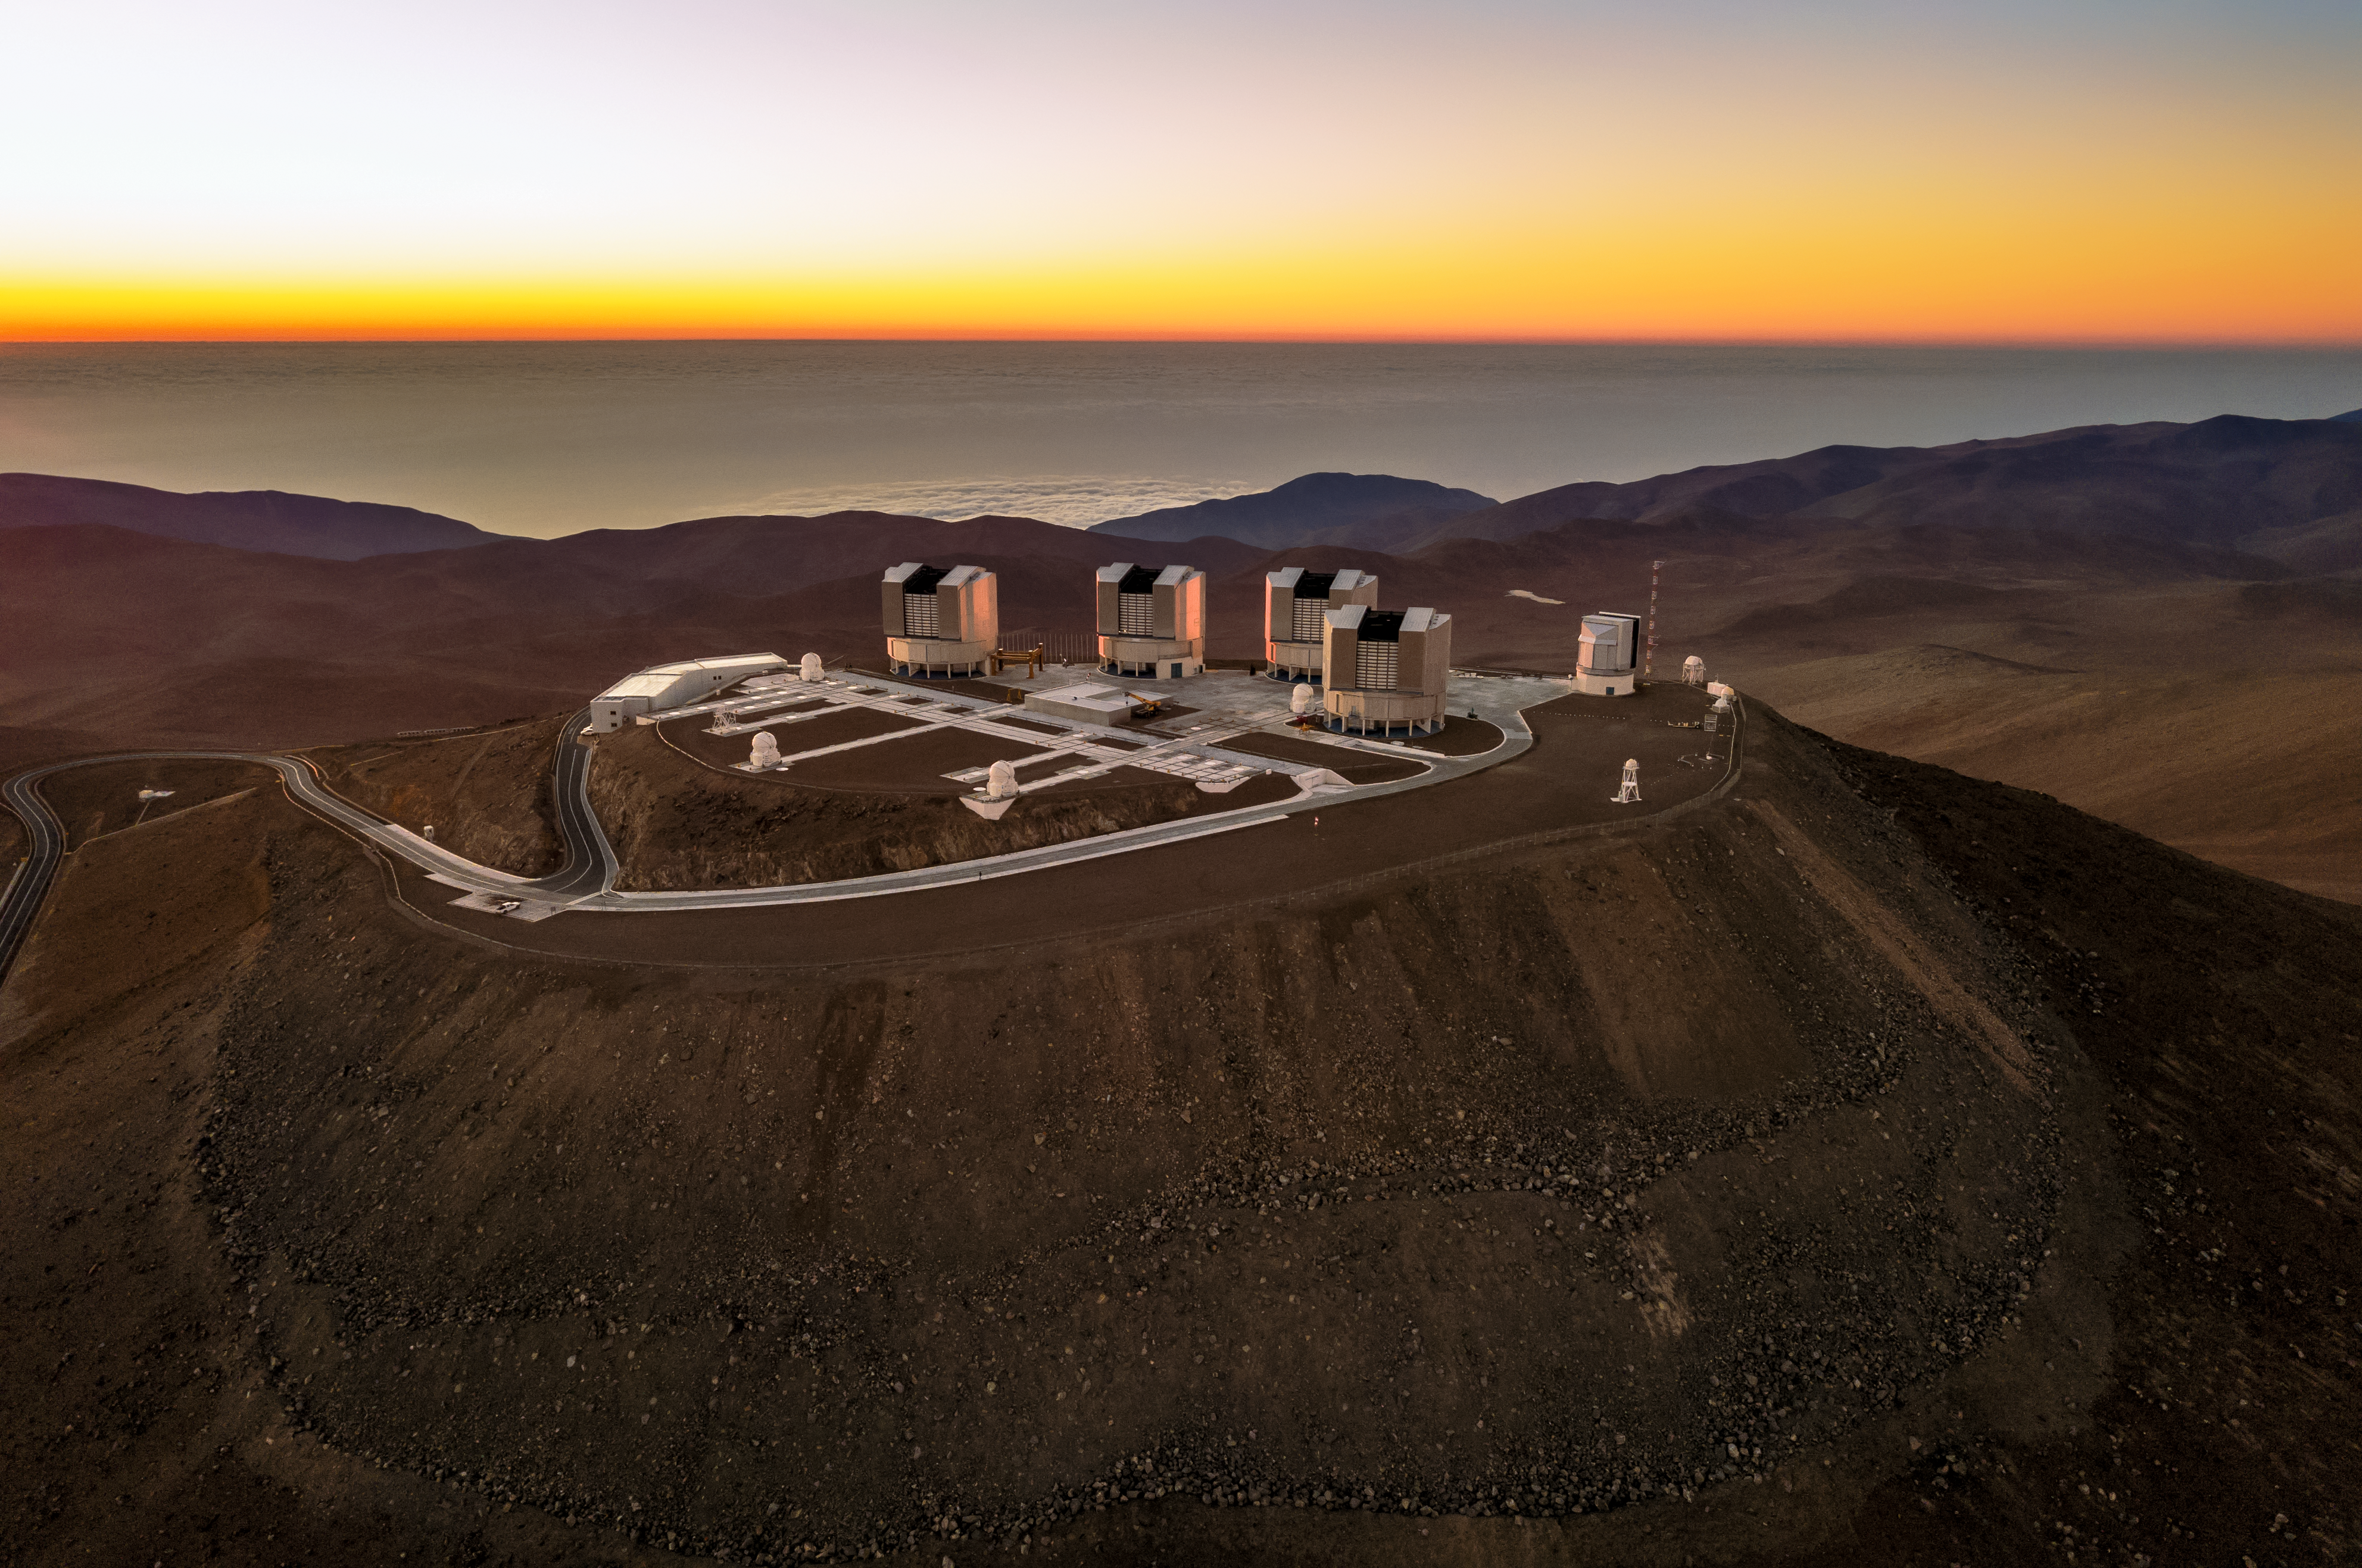

Sunset at the VLT

A sunset illuminates the horizon, which contrasts with the dark blue tones of the Pacific Ocean. The VLT (Very Large Telescope) can be seen at the centre of the image, on the top of Cerro Paranal (Chile) at an altitude of 2635 m above sea level. the VLT is one of world's biggest astronomical instruments, combining four 8.2m diameter telescopes: Antu, Kueyen, Melipal and Yepun, with the addition of four complementary 1.8 diameter auxiliary telescopes and the VST (VLT Survey Telescope).

Credit: G. Hüdepohl (atacamaphoto.com)/ESO